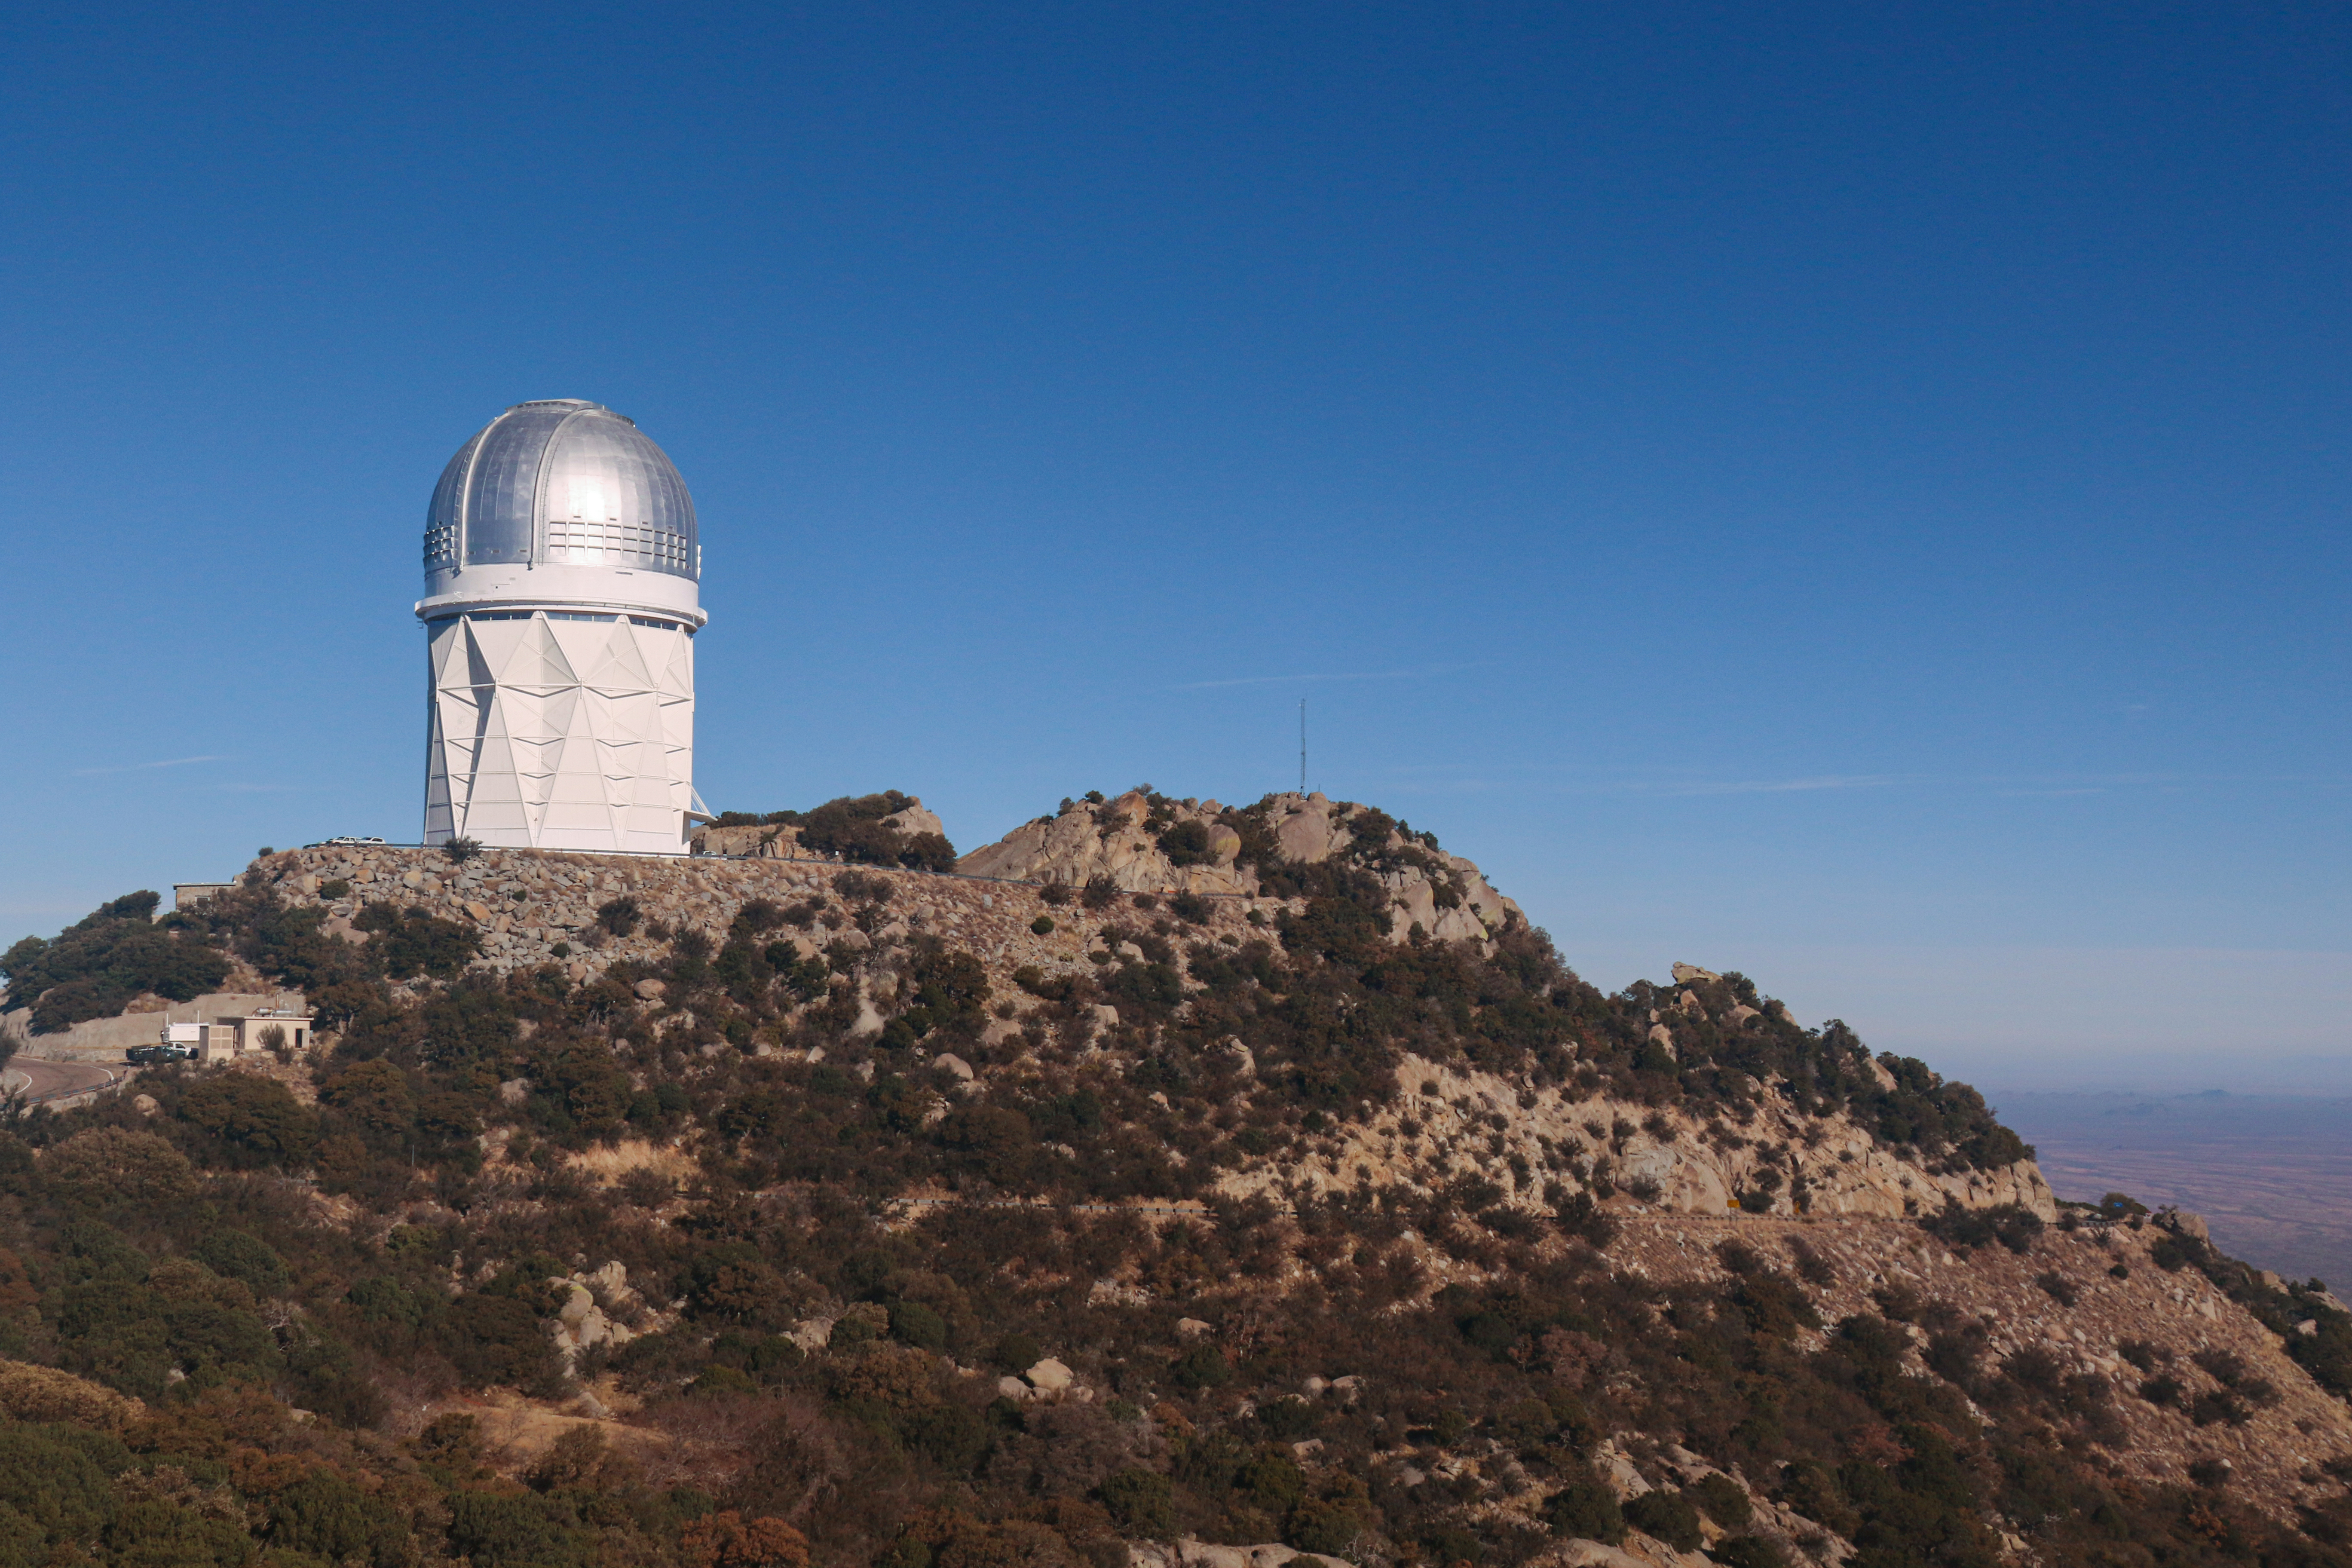

The Nicholas U. Mayall 4-meter Telescope

The Nicholas U. Mayall 4-meter Telescope is located at Kitt Peak National Observatory in Arizona.

Credit: KPNO/NOIRLab/NSF/AURA/P. Marenfeld